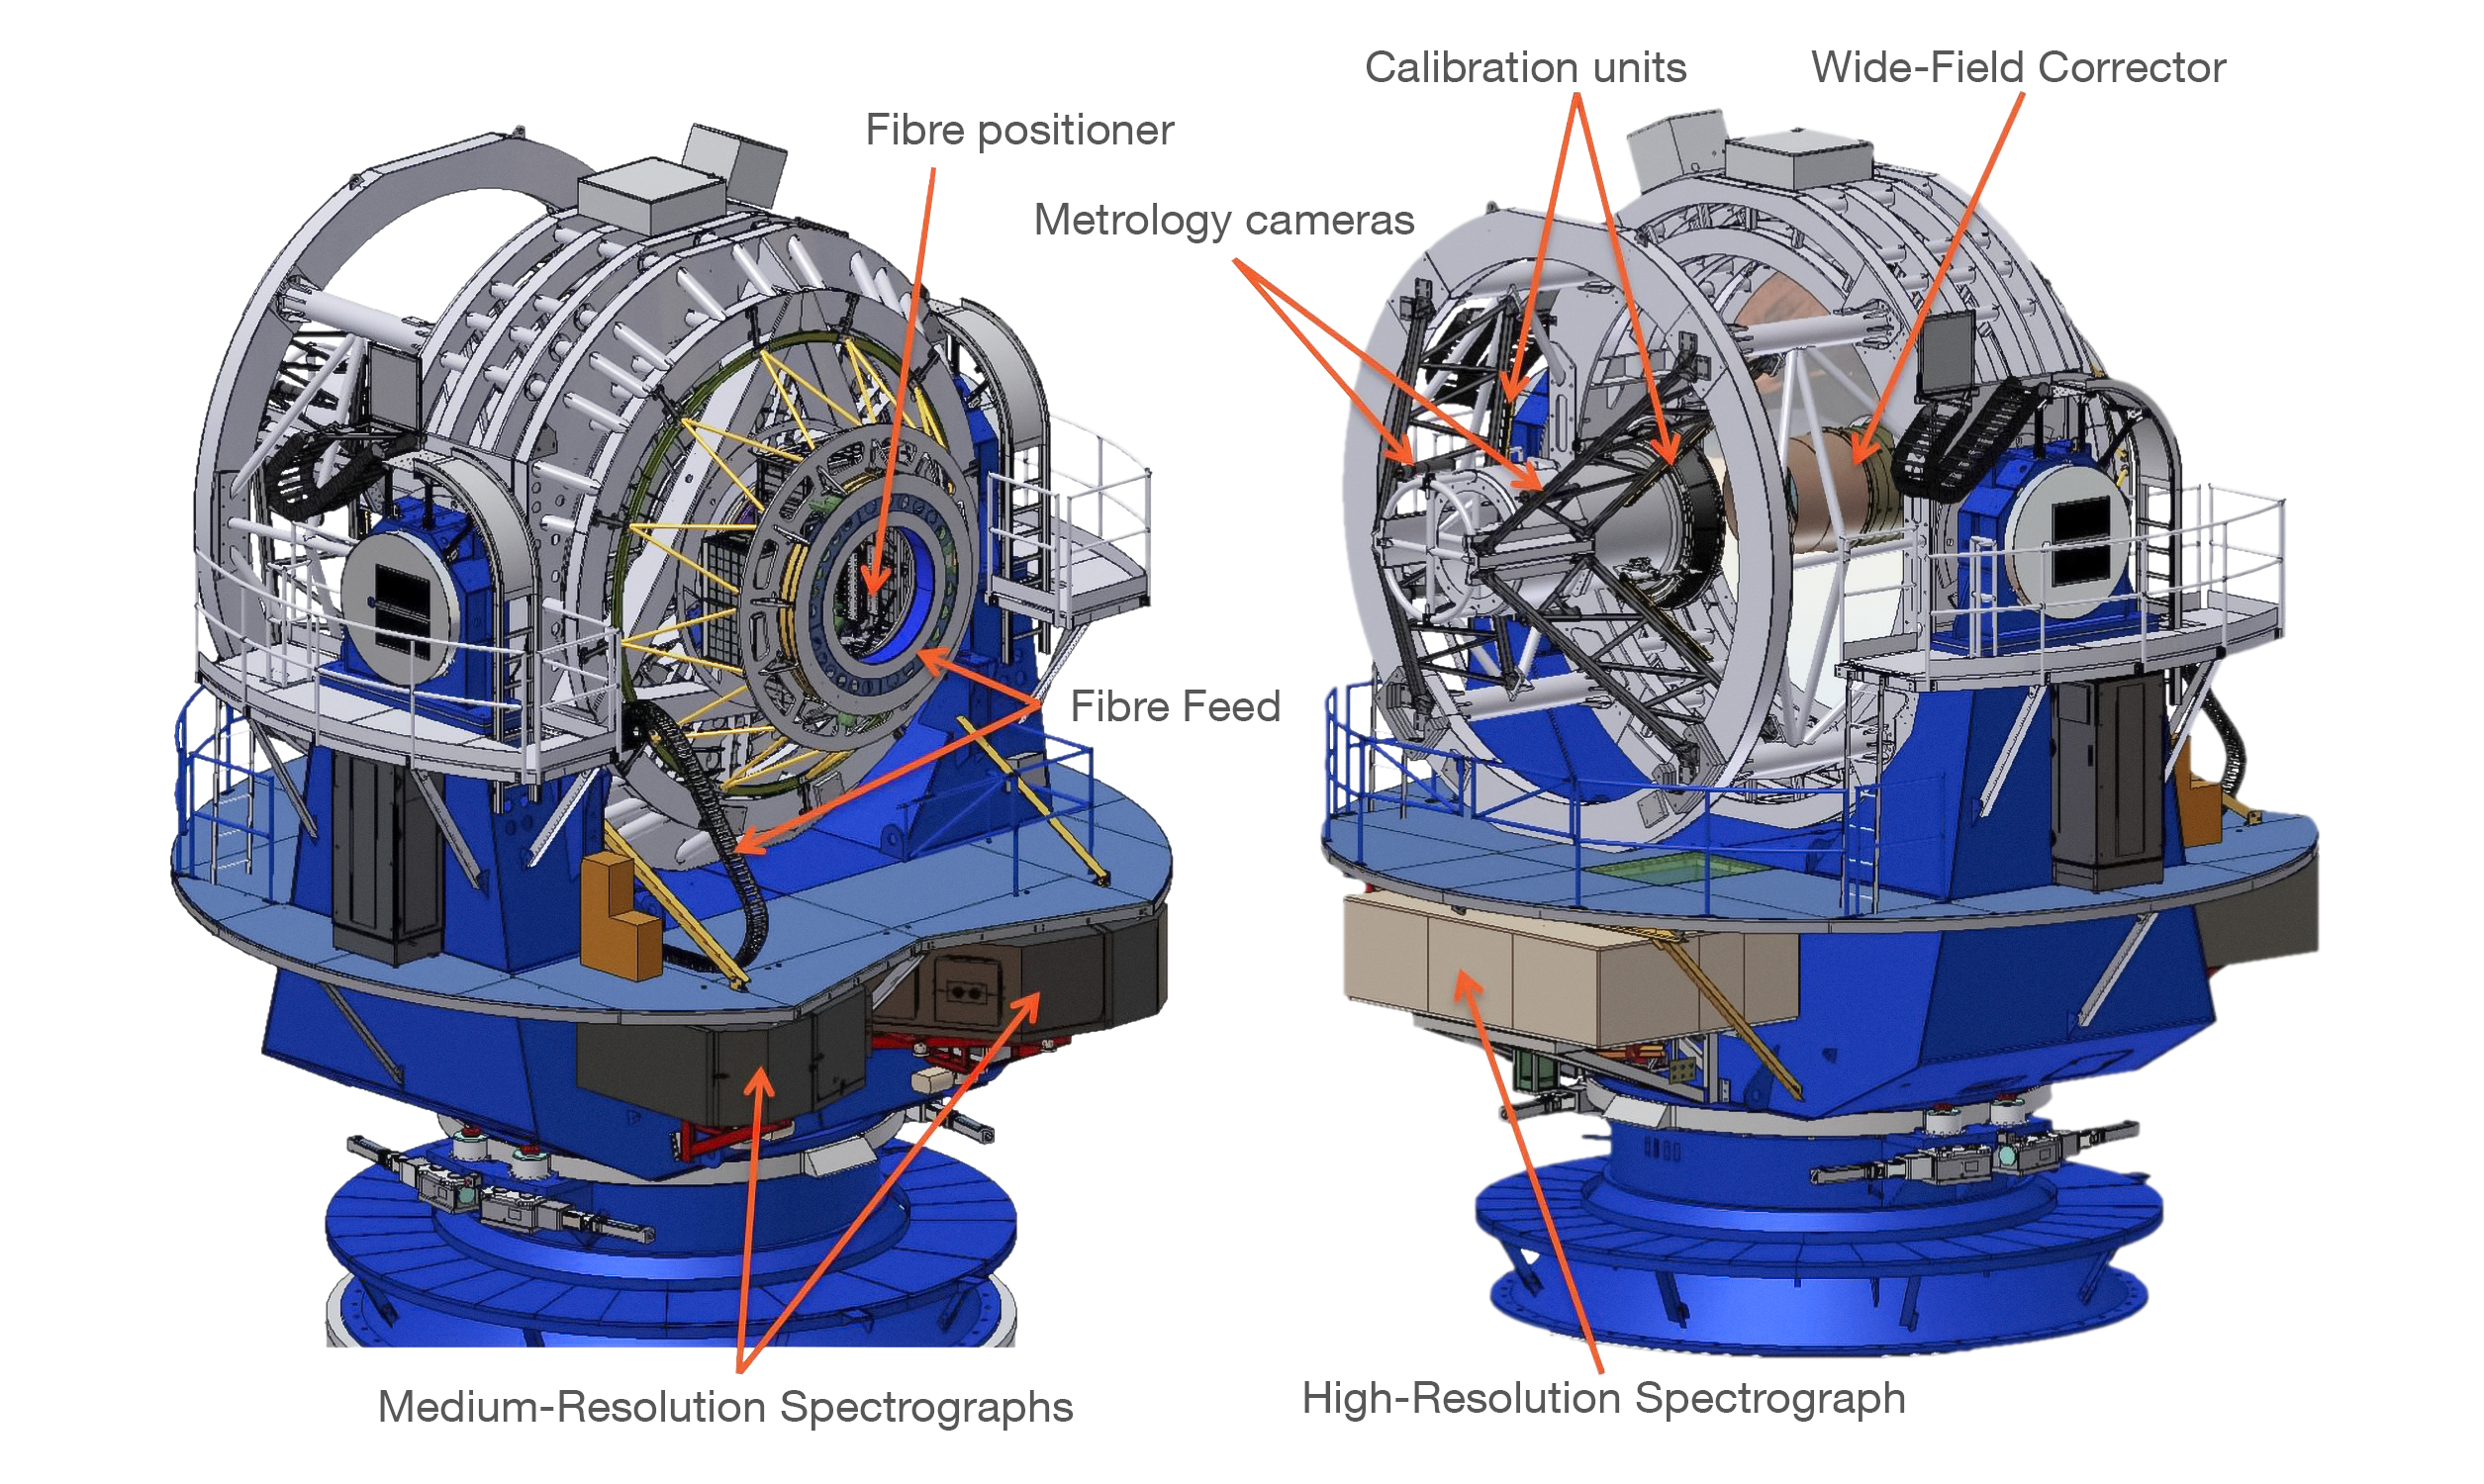

4MOST

4MOST is the 4-metre Multi-Object Spectrograph Telescope

Credit: 4MOST Consortium